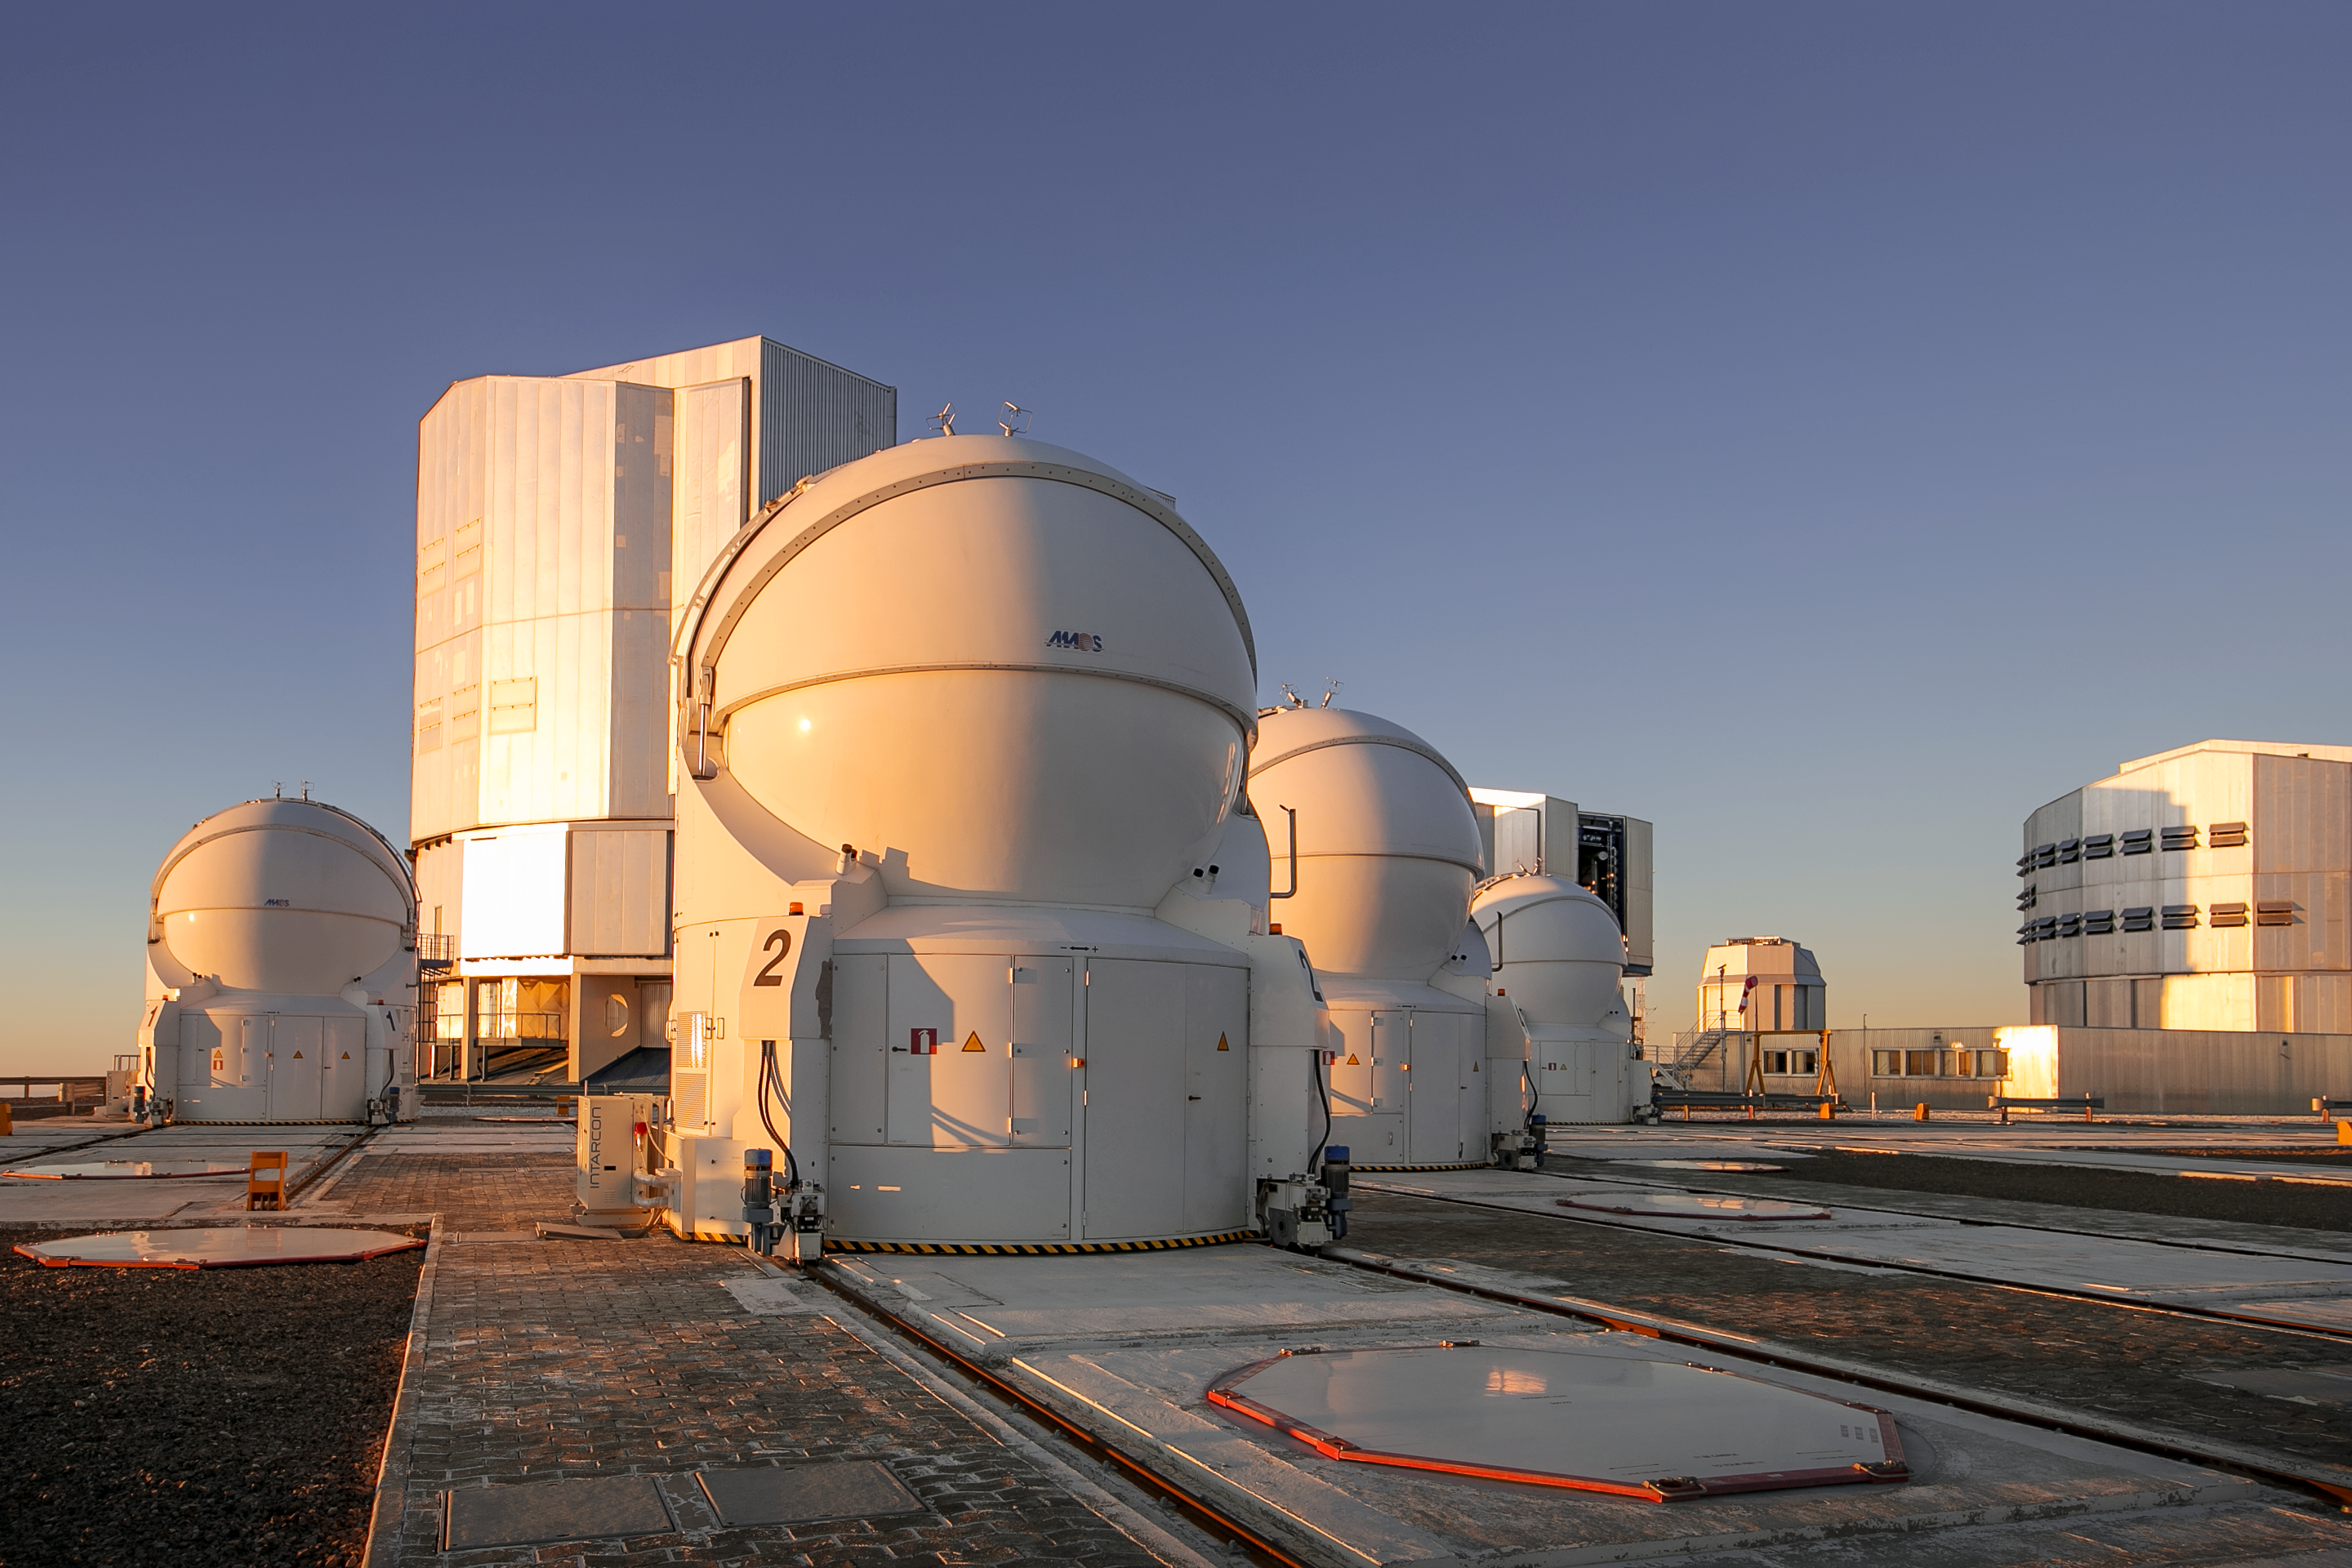

The A.T. team

At the Very Large Telescope the Unit Telescopes may be the stars of the show, but the smaller 1.8-metre Auxiliary Telescopes are key supporting players. Their role is to assist when the VLT is being used for interferometric observations, in which multiple Unit Telescopes combine to act, in effect, as one larger telescope. In interferometric observations the resolution achieved is defined by the largest separation between the telescopes being used. While the large UTs cannot be used, the ATs can and are rearranged to create different virtual telescopes with different characteristics. Without these remarkably movable telescopes, the VLT would have far fewer options for interferometry, limiting its capabilities significantly.

Credit: L. Honnorat/ESO